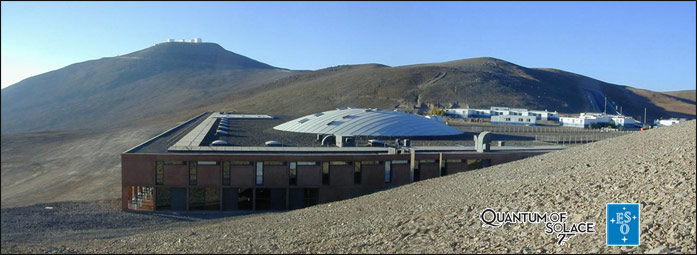

Paranal & Quantum of Solace

Paranal was used as a location in the James Bond film Quantum of Solace.

Credit: ESO